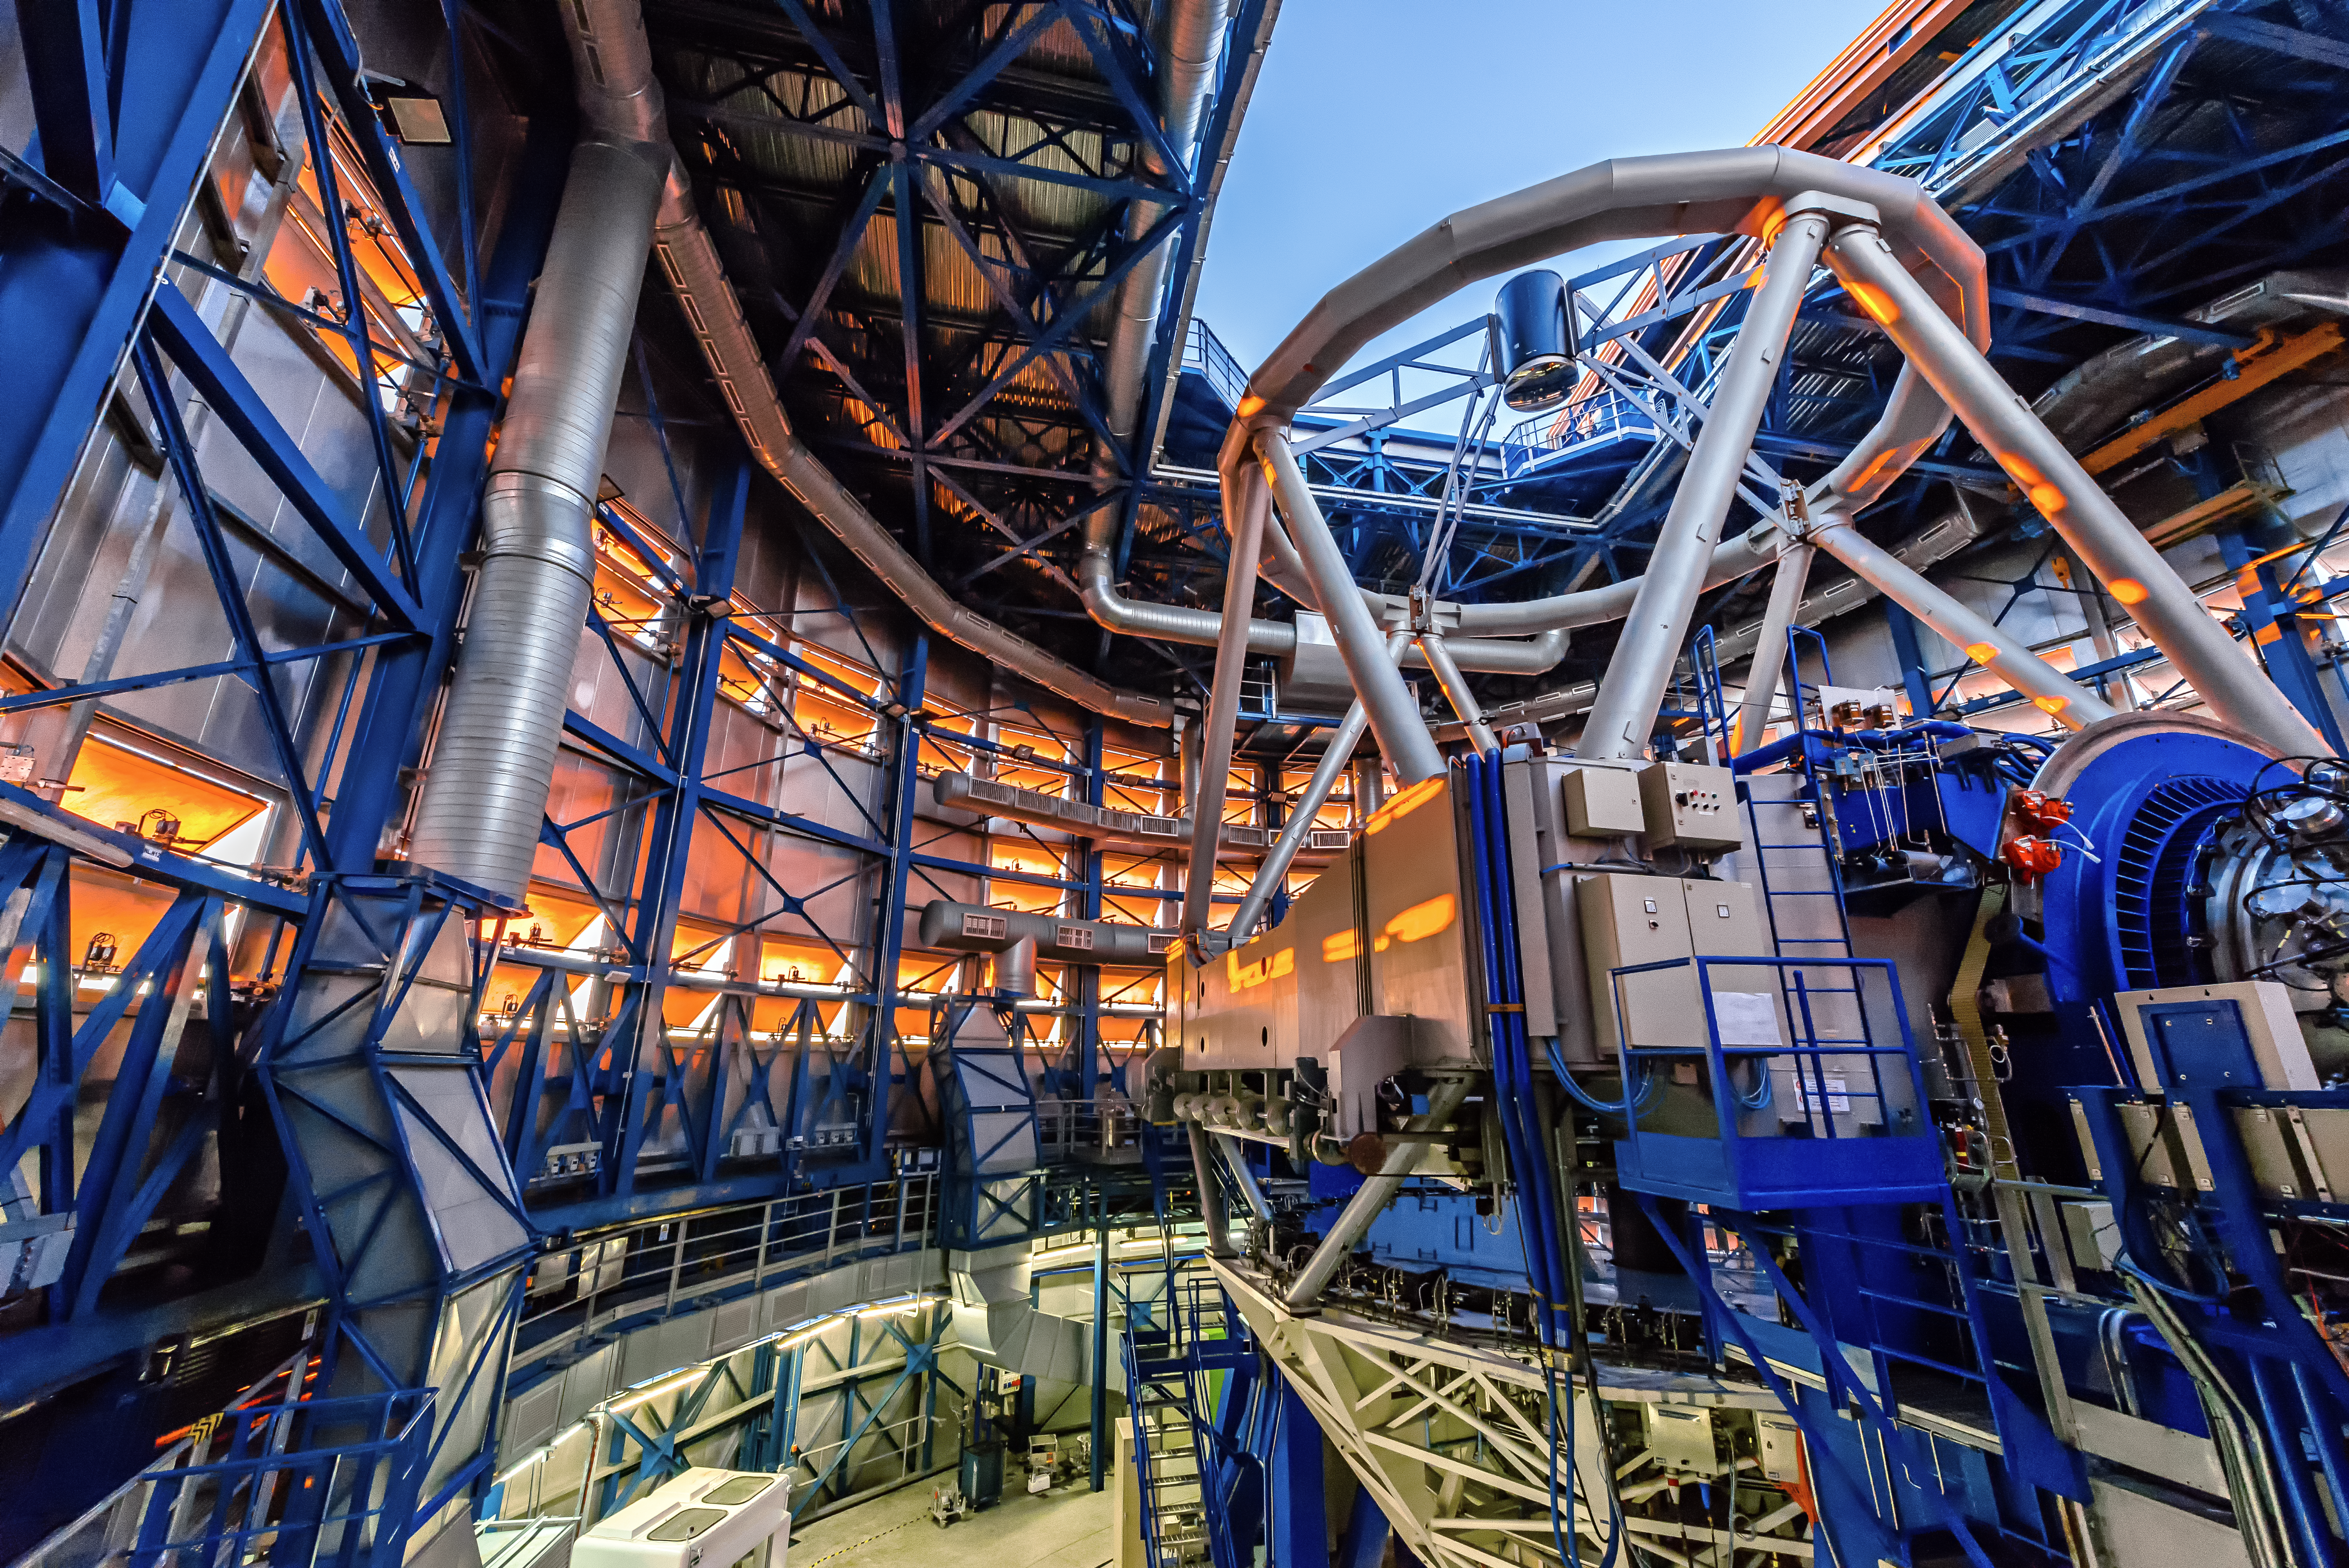

The colours of Antu

This photograph, taken by Vincenzo Forchi, provides a unique insight into one of ESO’s most famous — and hard-working — residents. This cacophony of colour, structure and machinery is the interior of the 8.2-metre Unit Telescope 1 (UT1) of ESO’s Very Large Telescope (VLT), at Paranal Observatory in northern Chile. UT1 is more charmingly named Antu, which means The Sun in the region’s indigenous Mapuche language. The other UTs are named after the Moon, the Southern Cross, and Venus — Kueyen, Melipal, and Yepun respectively.

Forchi’s image shows Antu as it blinks open its high-tech eye and prepares for a long night observing the cosmos. At the base of the building, artificial lights bathe the area with an incandescent yellow glow. Above, the blue and silver hues of the telescope’s metalwork are complemented by the warm orange embrace of the Sun’s final rays, which scatter off the numerous flaps, or louvres, that encircle the enclosure.

Vincenzo submitted this photograph to the Your ESO Pictures Flickr group. The Flickr group is regularly reviewed and the best photos are selected to be featured in our popular Picture of the Week series.

Credit: V. Forchi/ESO